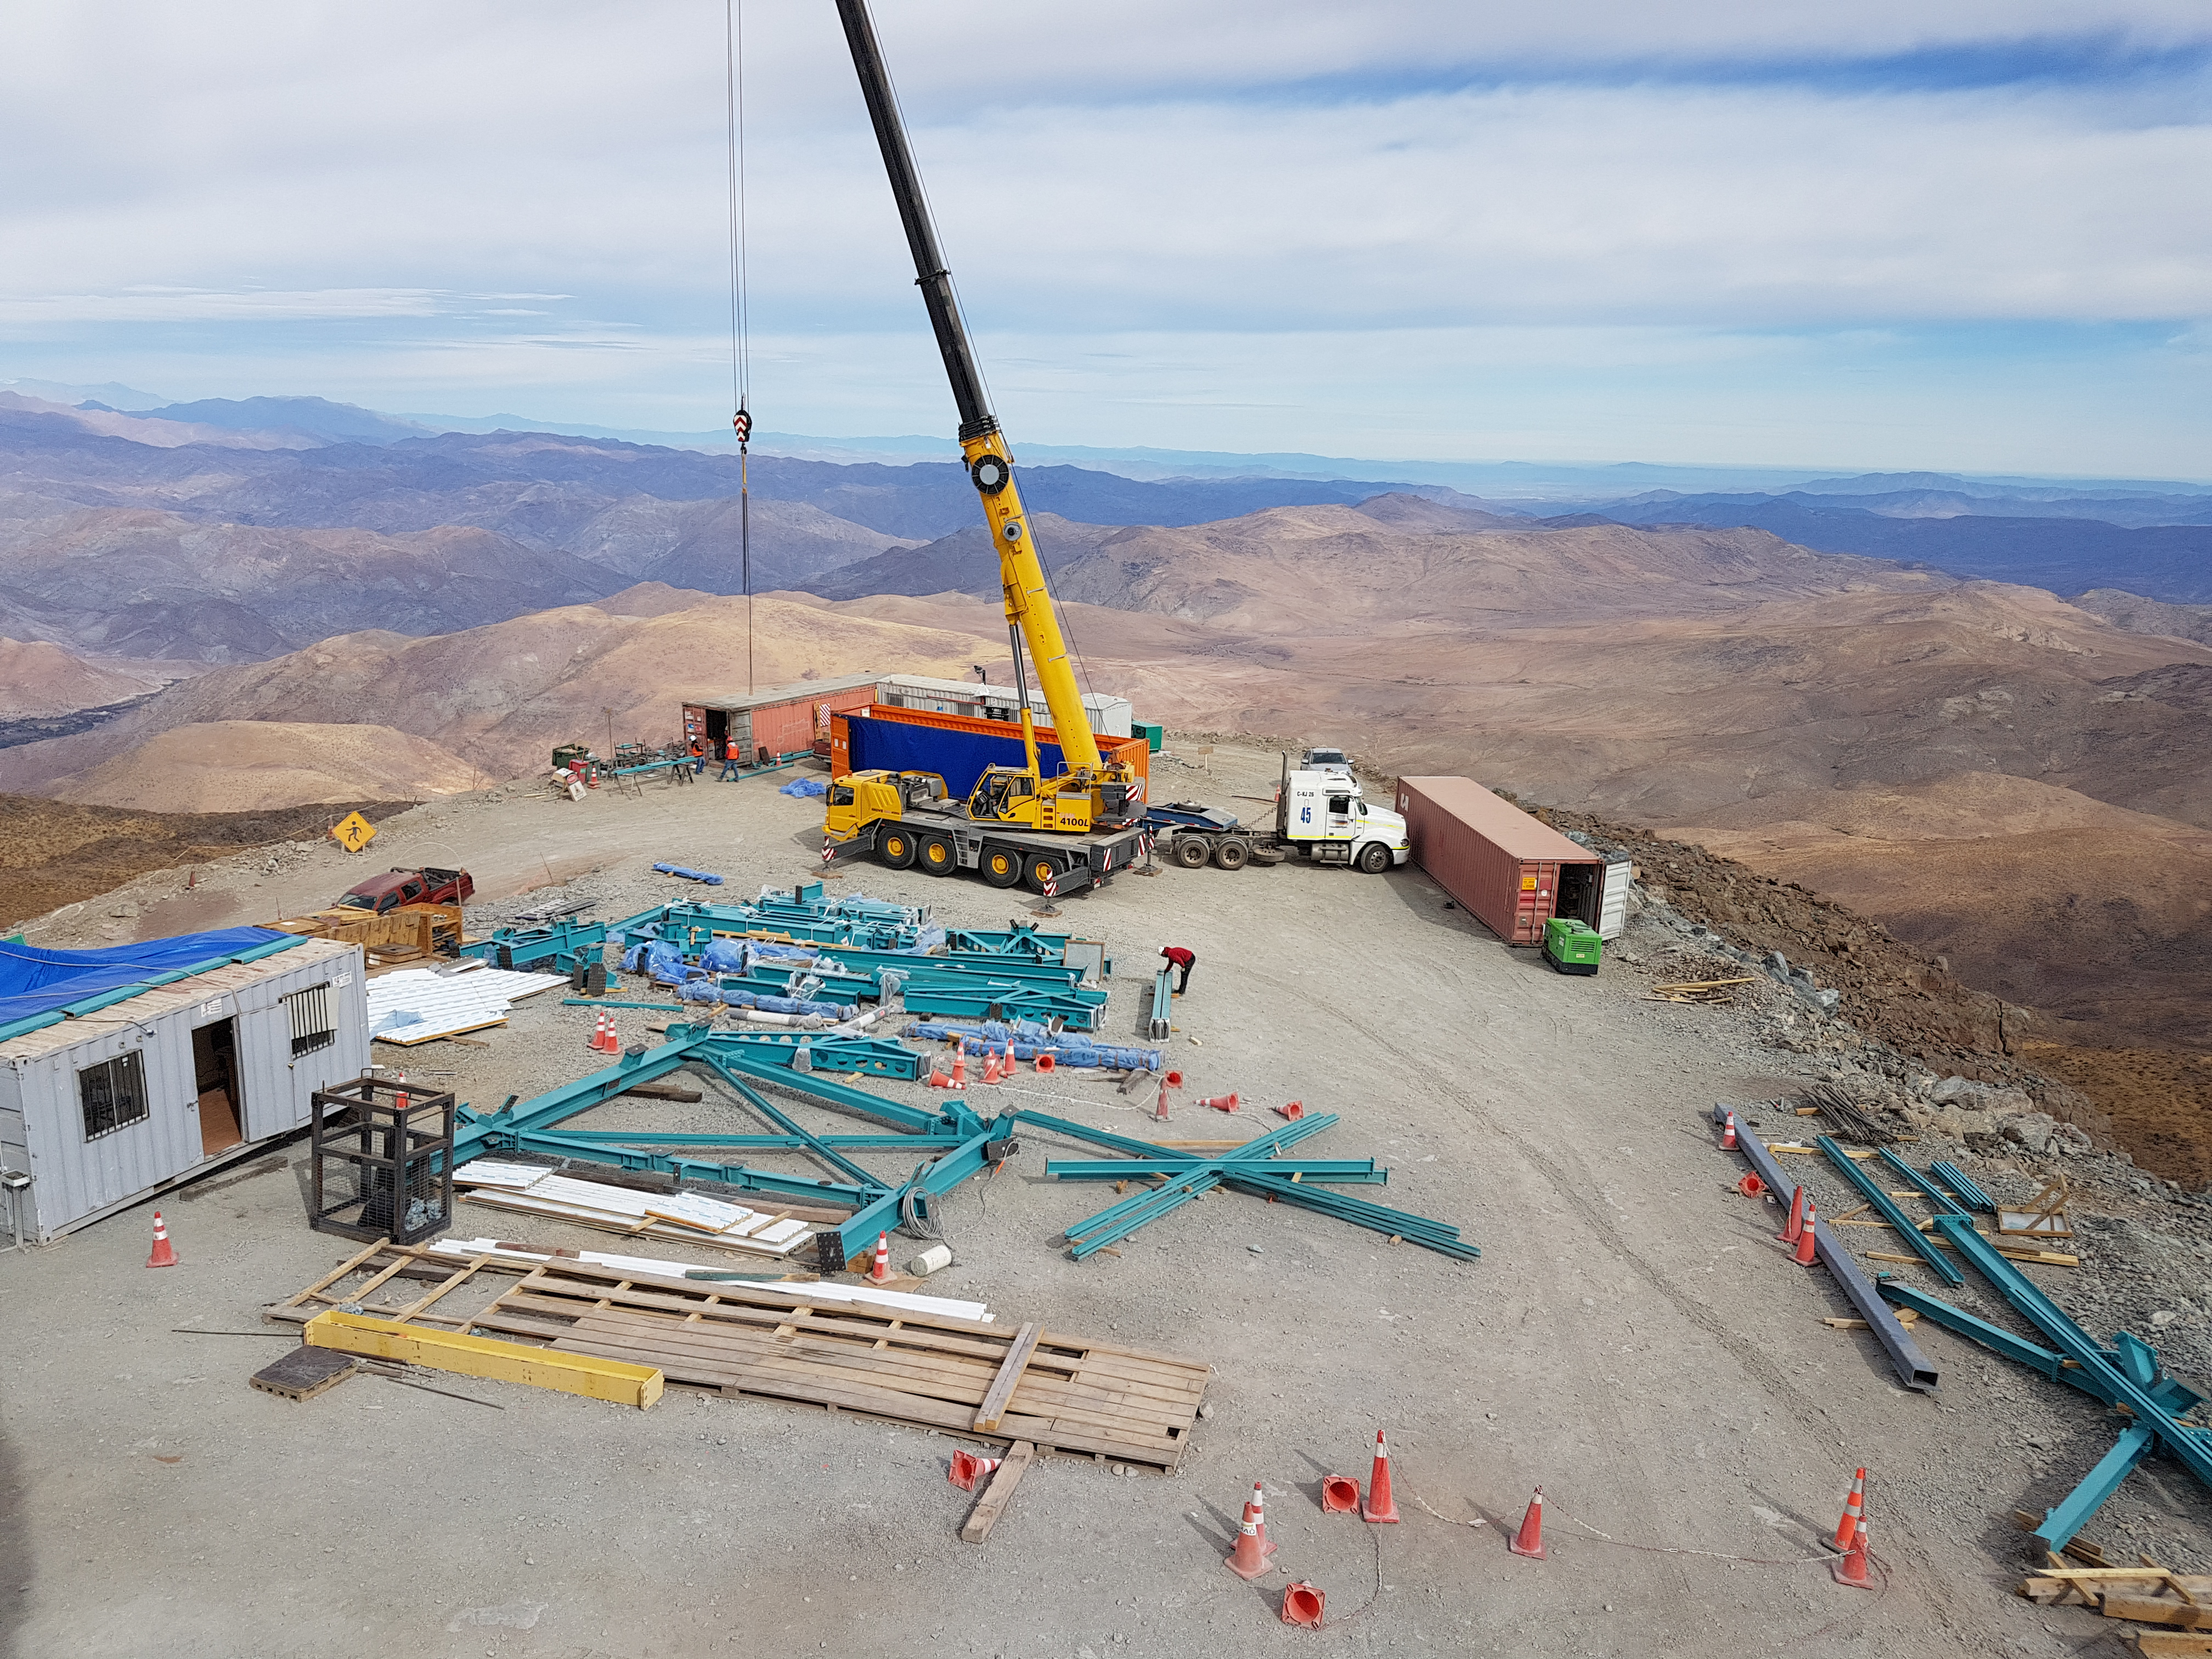

Weeky Construction Photos

Vendor EIE unloads material shipped from Italy.

Credit: Rubin Observatory/NSF/AURA